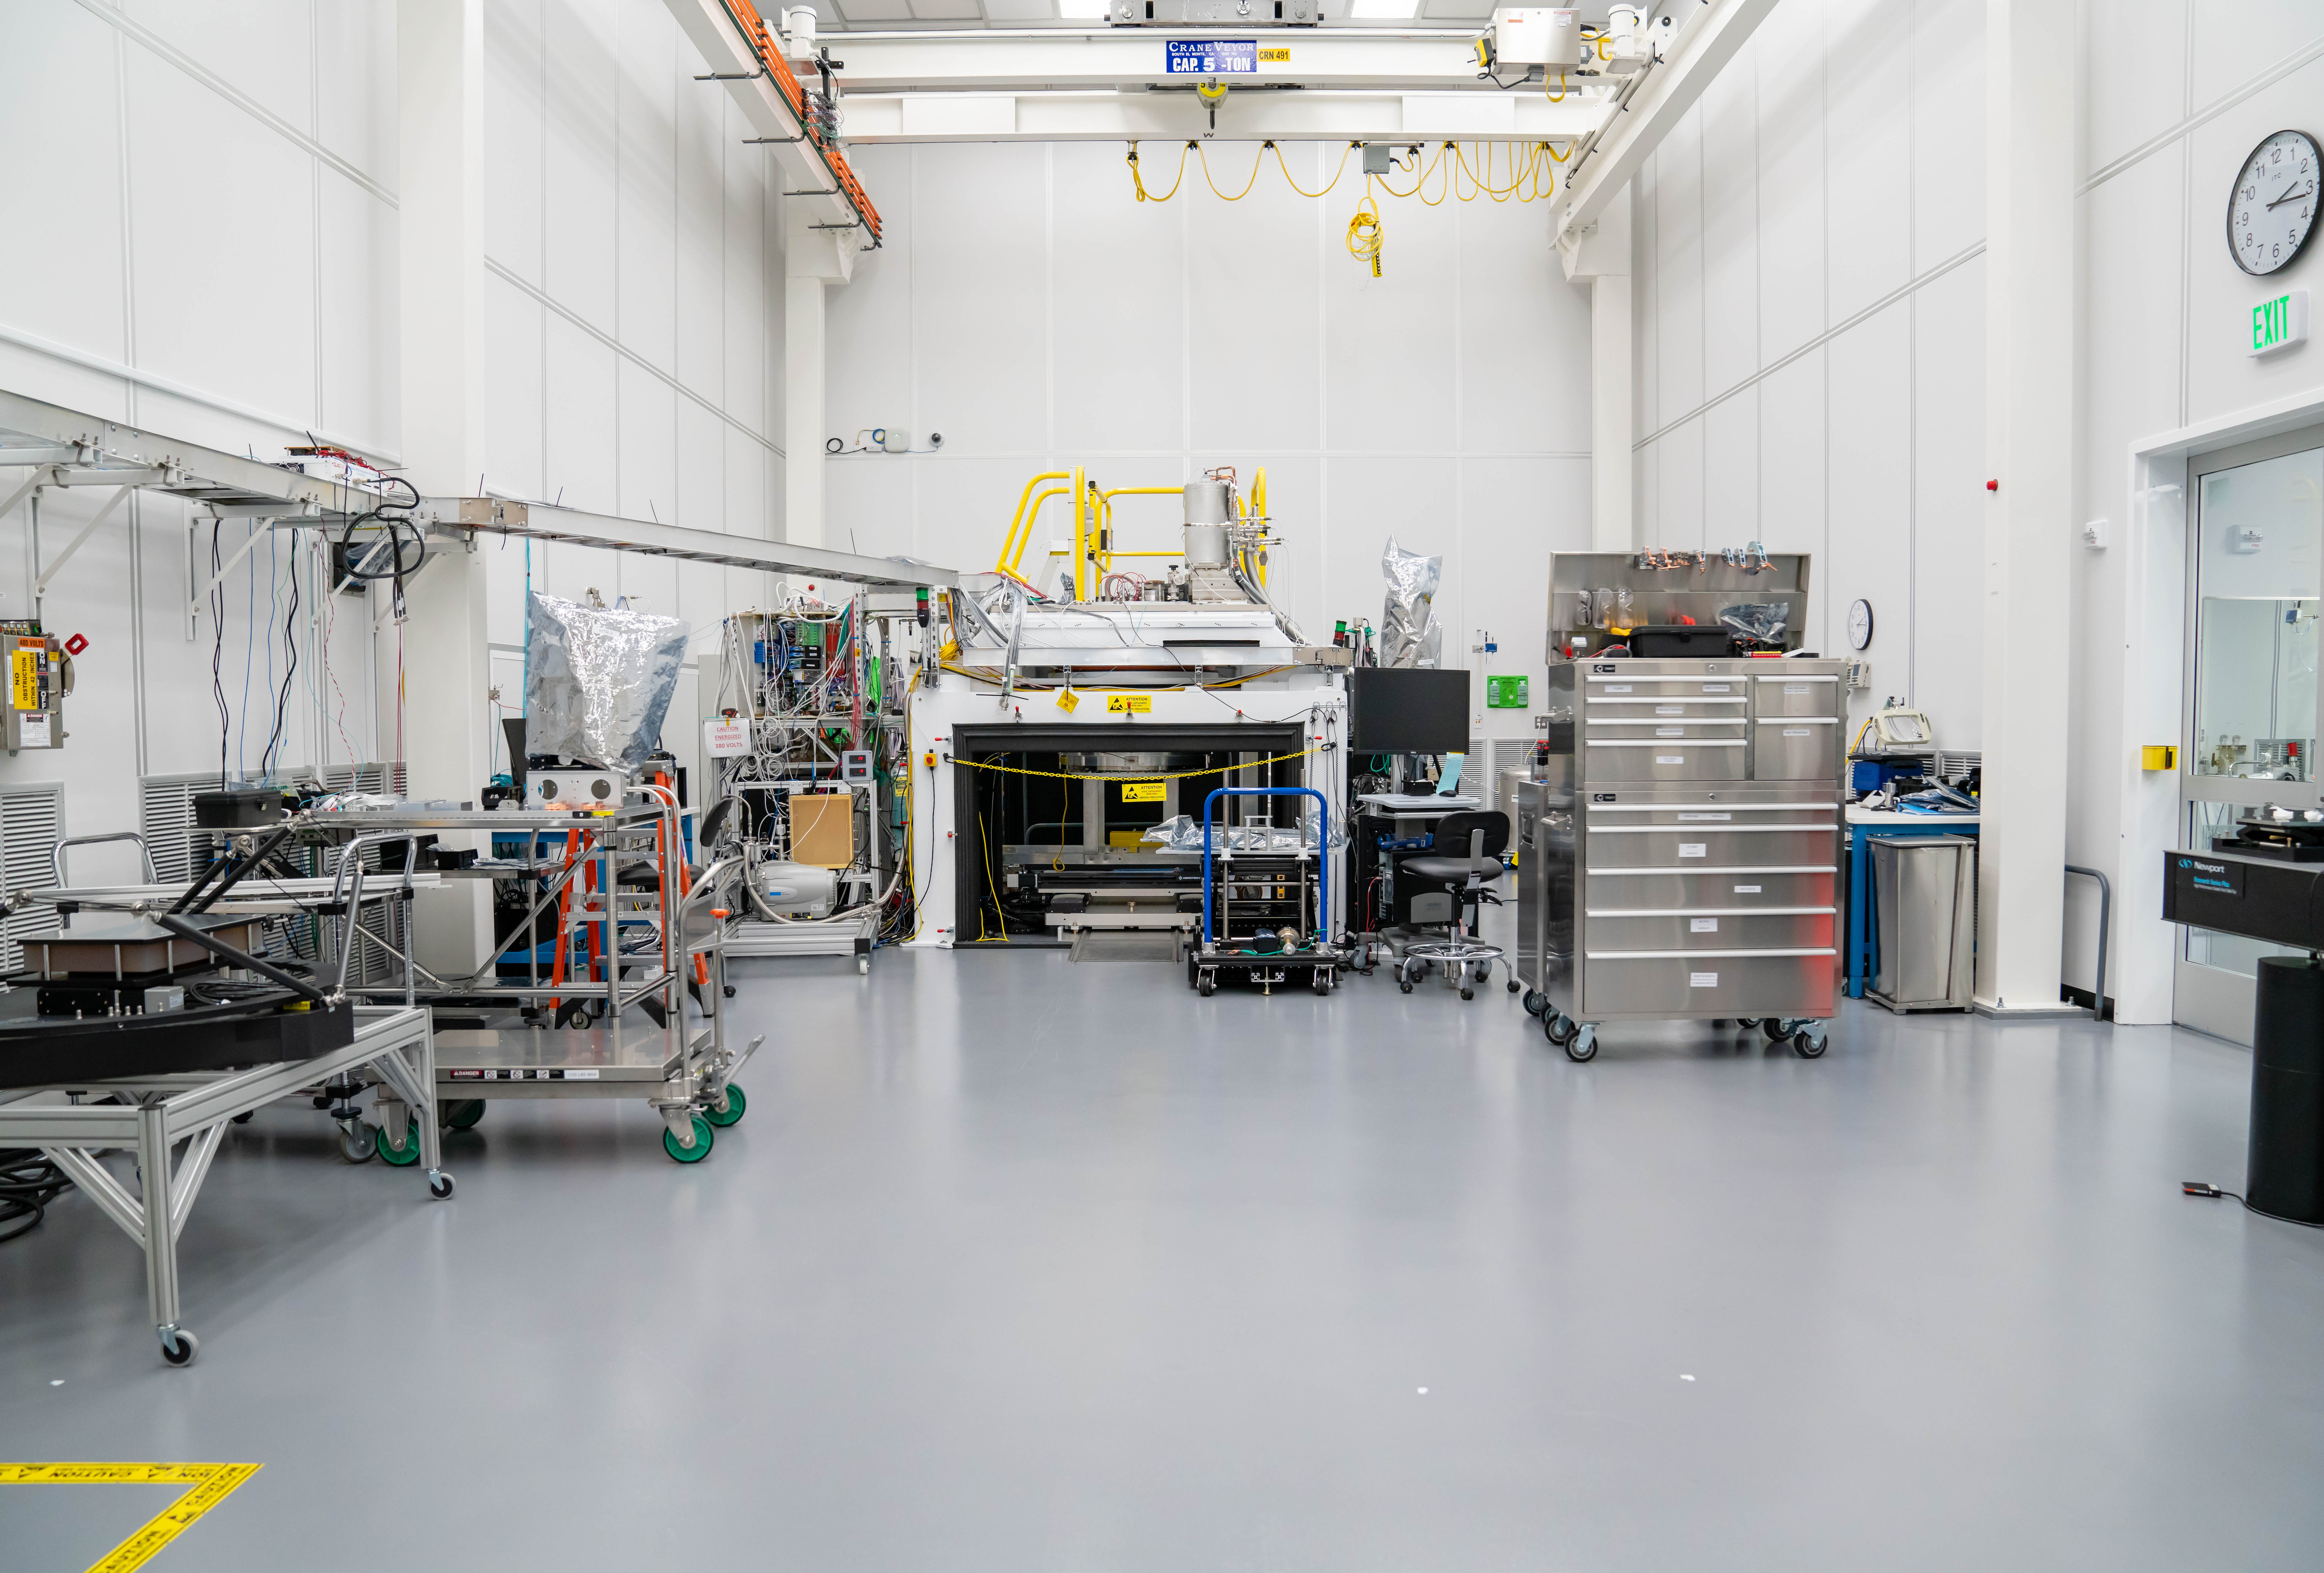

LSST Cleanroom March 2019

Members of the LSST Camera Integration and Testing team at SLAC have inserted a raft of nine imaging sensors into the body of the ComCam, a miniature version of the LSST Camera that will be used for telescope commissioning.

Credit: Farrin Abbott/SLAC National Accelerator Laboratory